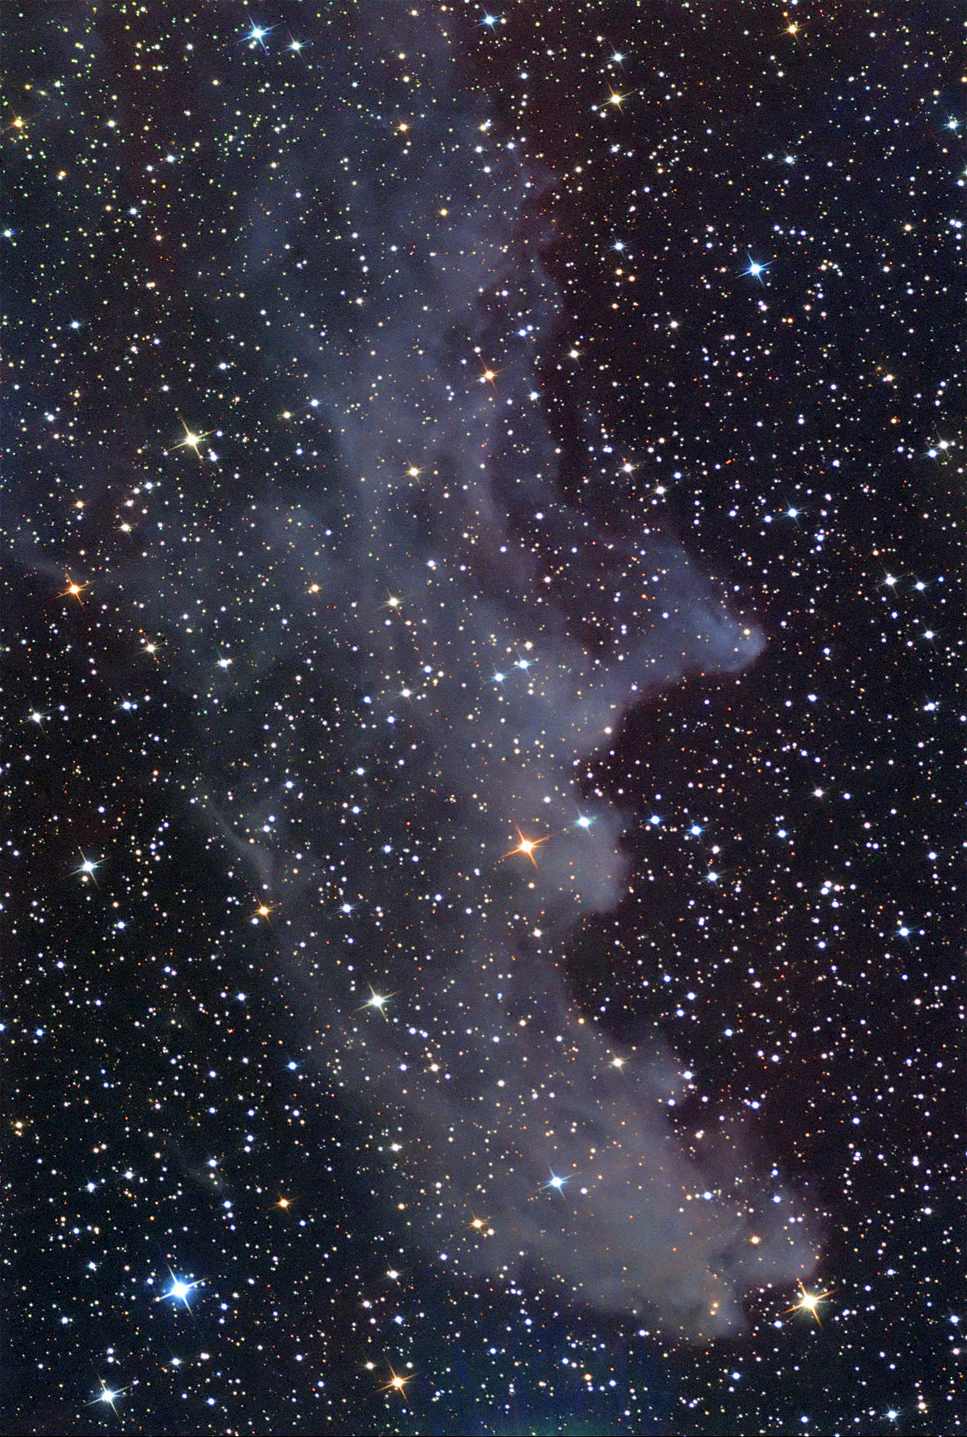

IC 2118: The Witchhead Nebula

"Double, double toil and trouble..." Alas, had MacBeth seen this nebula in the sky his portentous future would have been as obvious to him as it was to the witches that begin Shakespeare's play. Not unlike the foul vapors that curl from the witches cauldron, IC2118 wafts through space at a nearby 1000 light years away. The star Rigel, Orion's luminous limb, lights up this nebula blue both by its own color and scattered light in the dust of this nebula. Hints of red also permeate the field showing that some of the gas is excited by the starlight. The glow of light towards the bottom of the field is an artifact caused by the scattered light of Cursa, a seemingly appropriate name for a star near the "WitchHead" nebula.(Actually, from the Arabic Cursa is related to a footstool of Orion.)

This image was taken as part of Advanced Observing Program (AOP) program during 2014 at Kitt Peak Visitor Center.

Credit: KPNO/NOIRLab/NSF/AURA/Fred Calvert/Adam Block